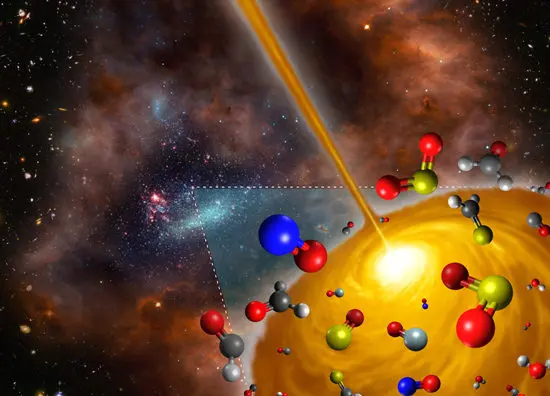

Hot molecular core discovered in the Large Magellanic Cloud

Artist’s concept image of the hot molecular core discovered in the Large Magellanic Cloud.

Credit: FRIS/Tohoku University. The figure is a derivative work of the following sources (ESO/M. Kornmesser; NASA, ESA, and S. Beckwith (STScI) and the HUDF Team; NASA/ESA and the Hubble Heritage Team (AURA/STScI)/HEI